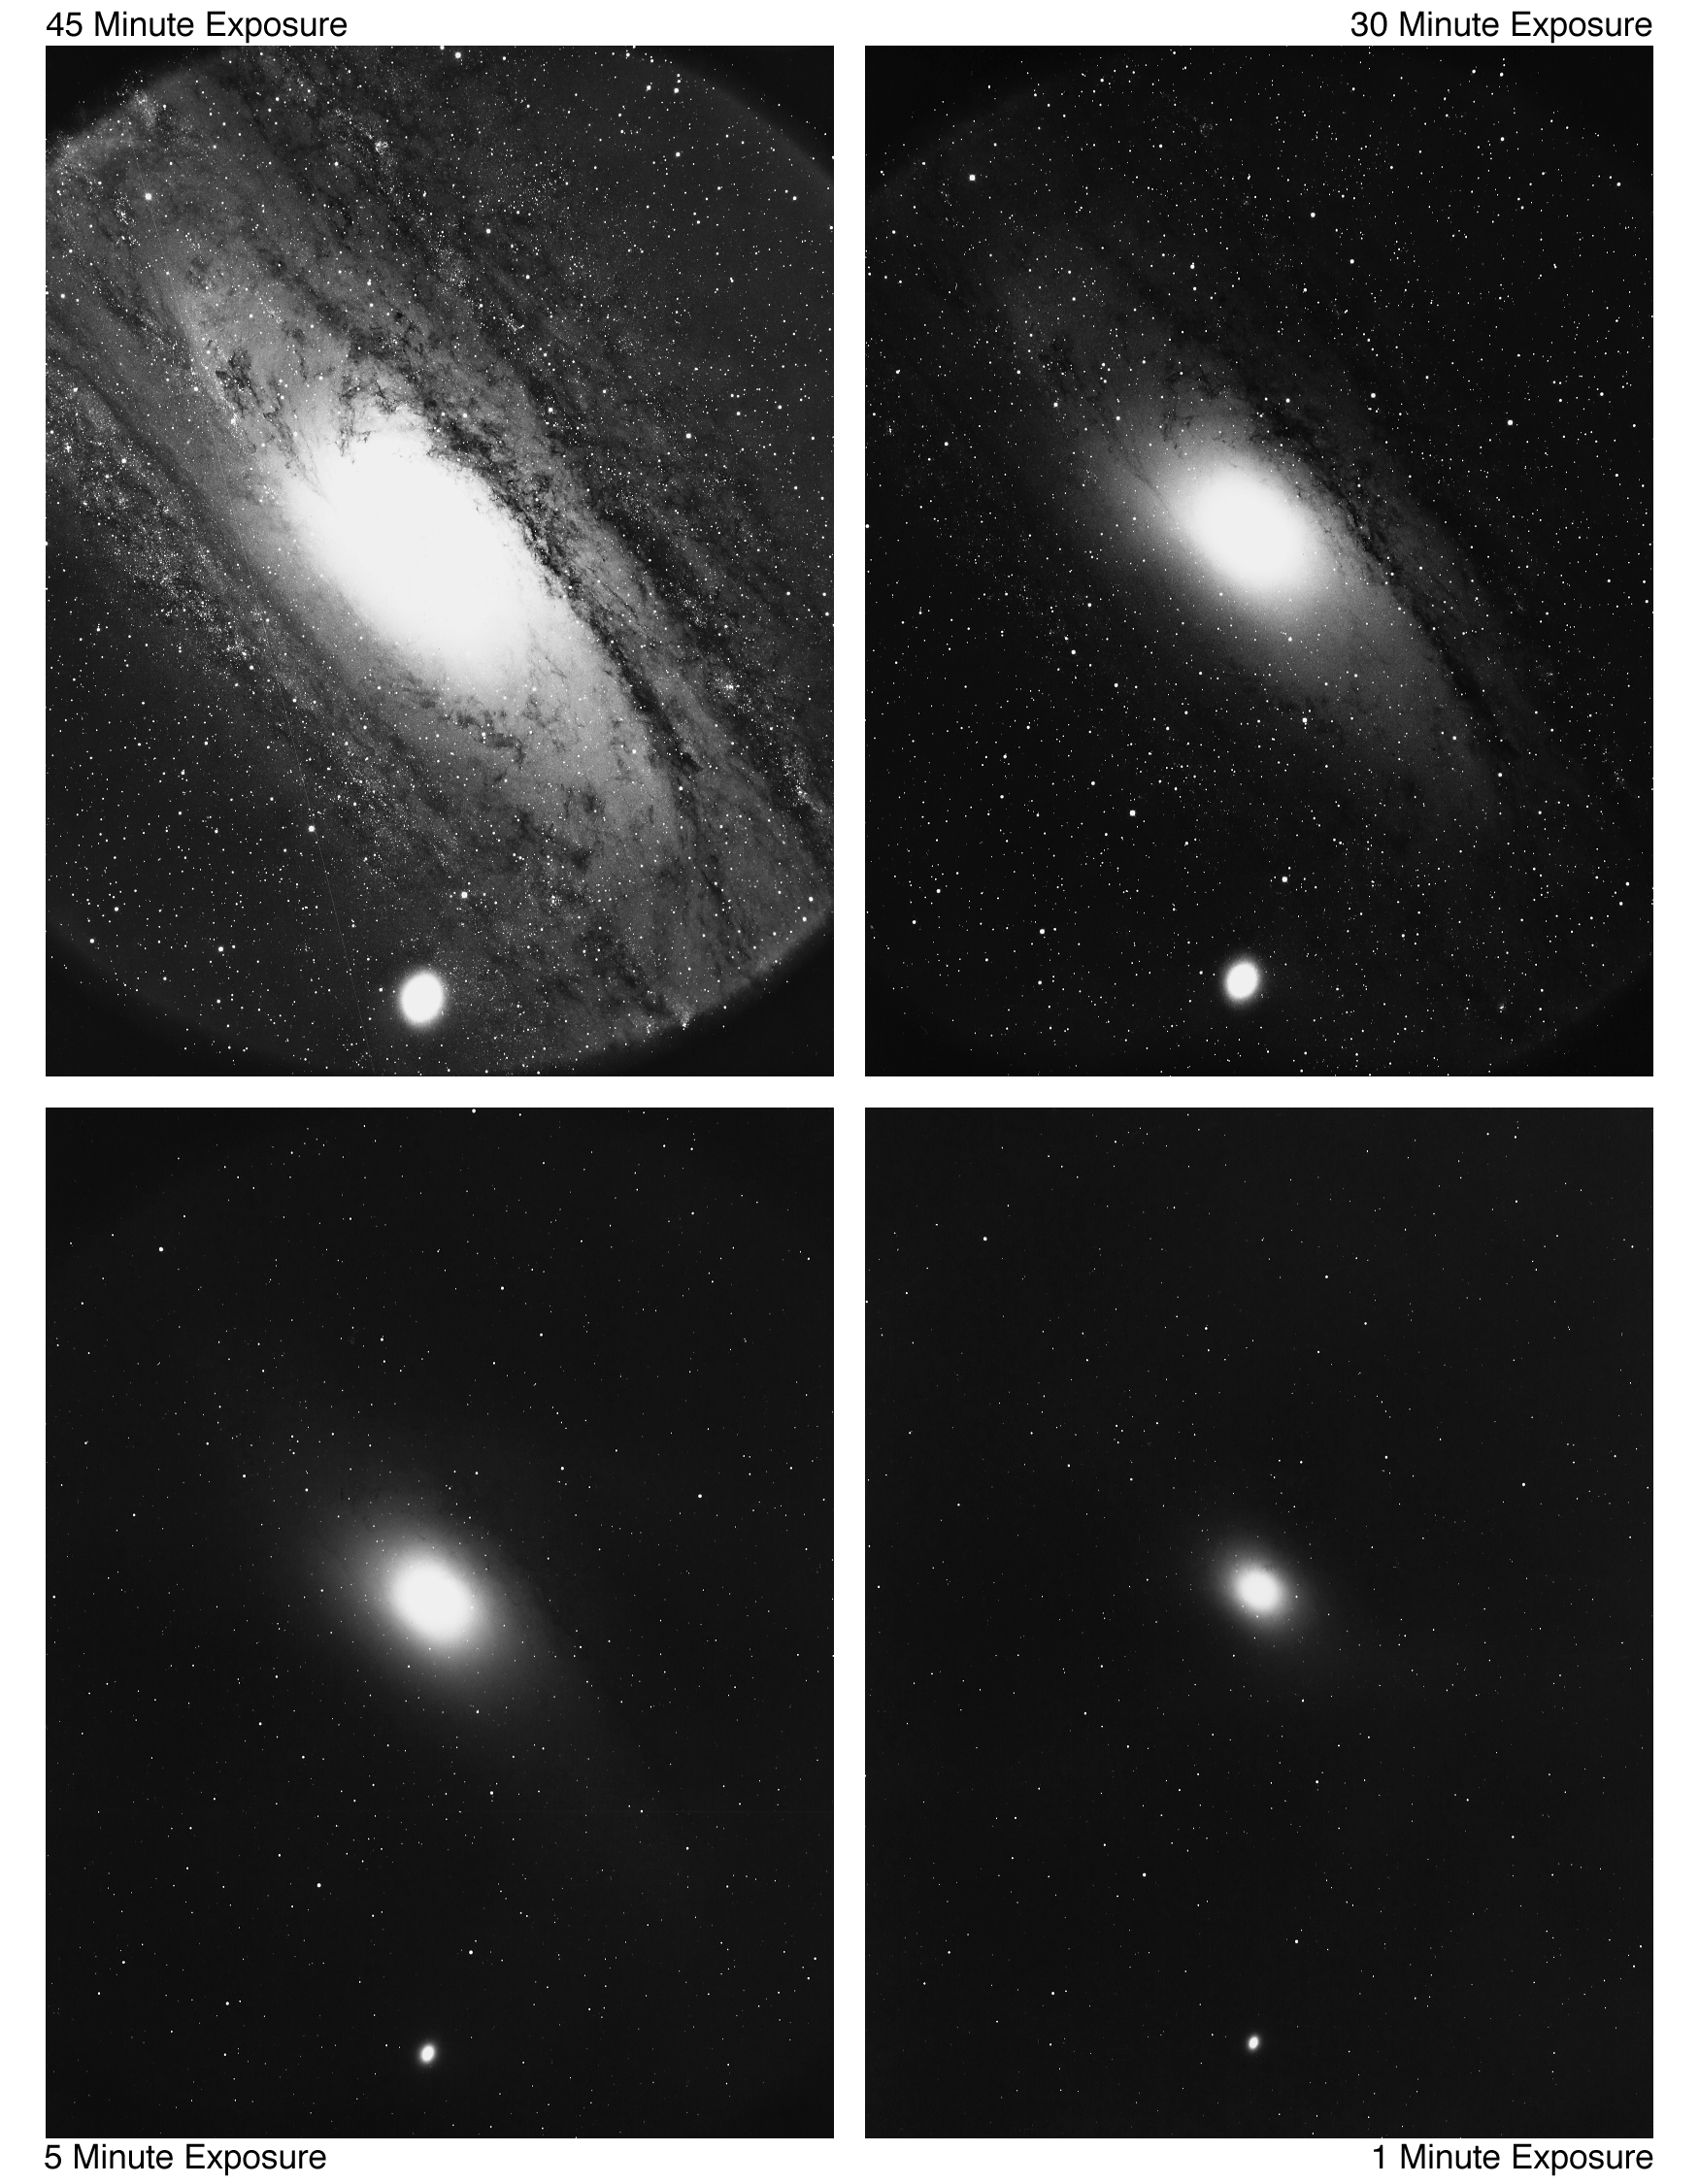

M31/M32 (NGC 224/221)

Four different views of the type Sb Andromeda Galaxy, M31, and its E2 companion M32. Different exposure times reveal different depths of information about the galaxy, including the sharpness and brightness of the core of M31. Visible with the naked eye, M31 contains over 300 billion stars in its 110000 light-year diameter. KPNO 4-meter Mayall telescope, 1975.

Credit: NOIRLab/NSF/AURA